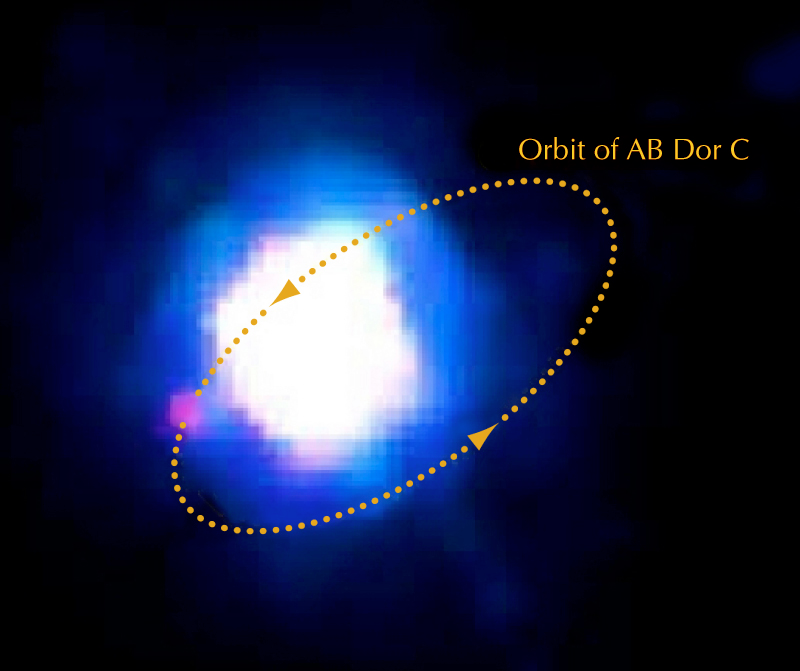

Near-infrared image of AB Doradus A and its companion

Enhanced, false-colour near-infrared image of AB Dor A and C. The faint companion "AB Dor C" — seen as the pink dot at 8 o'clock — is 120 times fainter than its primary star. The tiny separation between A and C, only 0.156 arcsec, is smaller than a one Euro coin seen at 20 km distance. Nevertheless, the new NACO SDI camera was able to distinguish it as a "redder" dot surrounded by the "bluer" light from AB Dor A. The orbit of AB Dor C around AB Dor A is shown as a yellow ellipse. It takes 11.75 years for the 93 Jupiter-mass companion to complete this orbit.

Credit: ESO